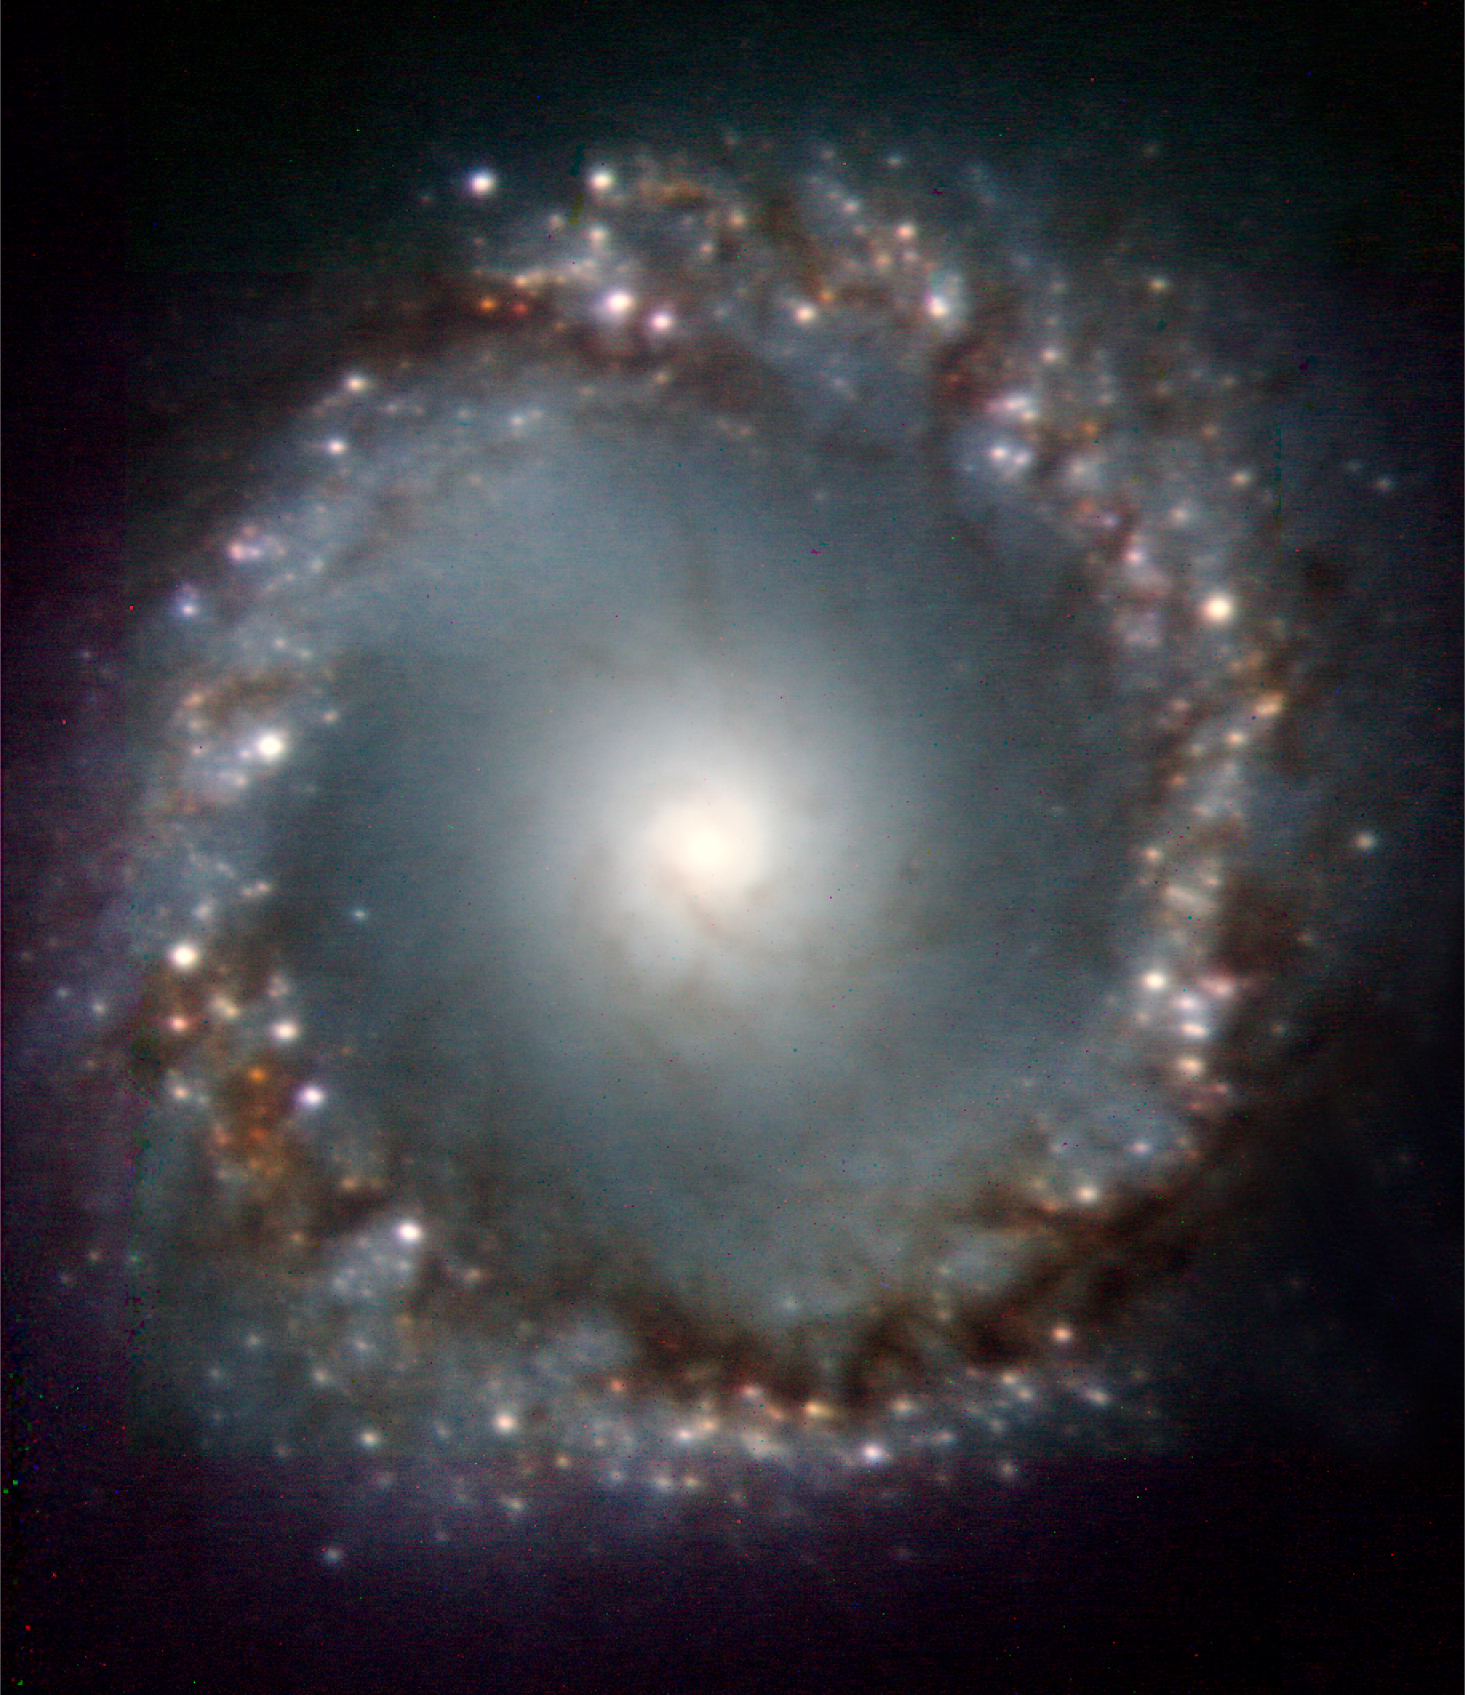

The centre of the active galaxy NGC 1097

Colour-composite image of the central 5,500 light-years wide region of the spiral galaxy NGC 1097, obtained with the NACO adaptive optics on the VLT. More than 300 star forming regions - white spots in the image - are distributed along a ring of dust and gas in the image. At the centre of the ring there is a bright central source where the active galactic nucleus and its super-massive black hole are located. The image was constructed by stacking J- (blue), H- (green), and Ks-band (red) images. North is up and East is to the left. The field of view is 24 x 29 arcsec2, i.e. less than 0.03% the size of the full moon!

Credit: ESO/Prieto et al.